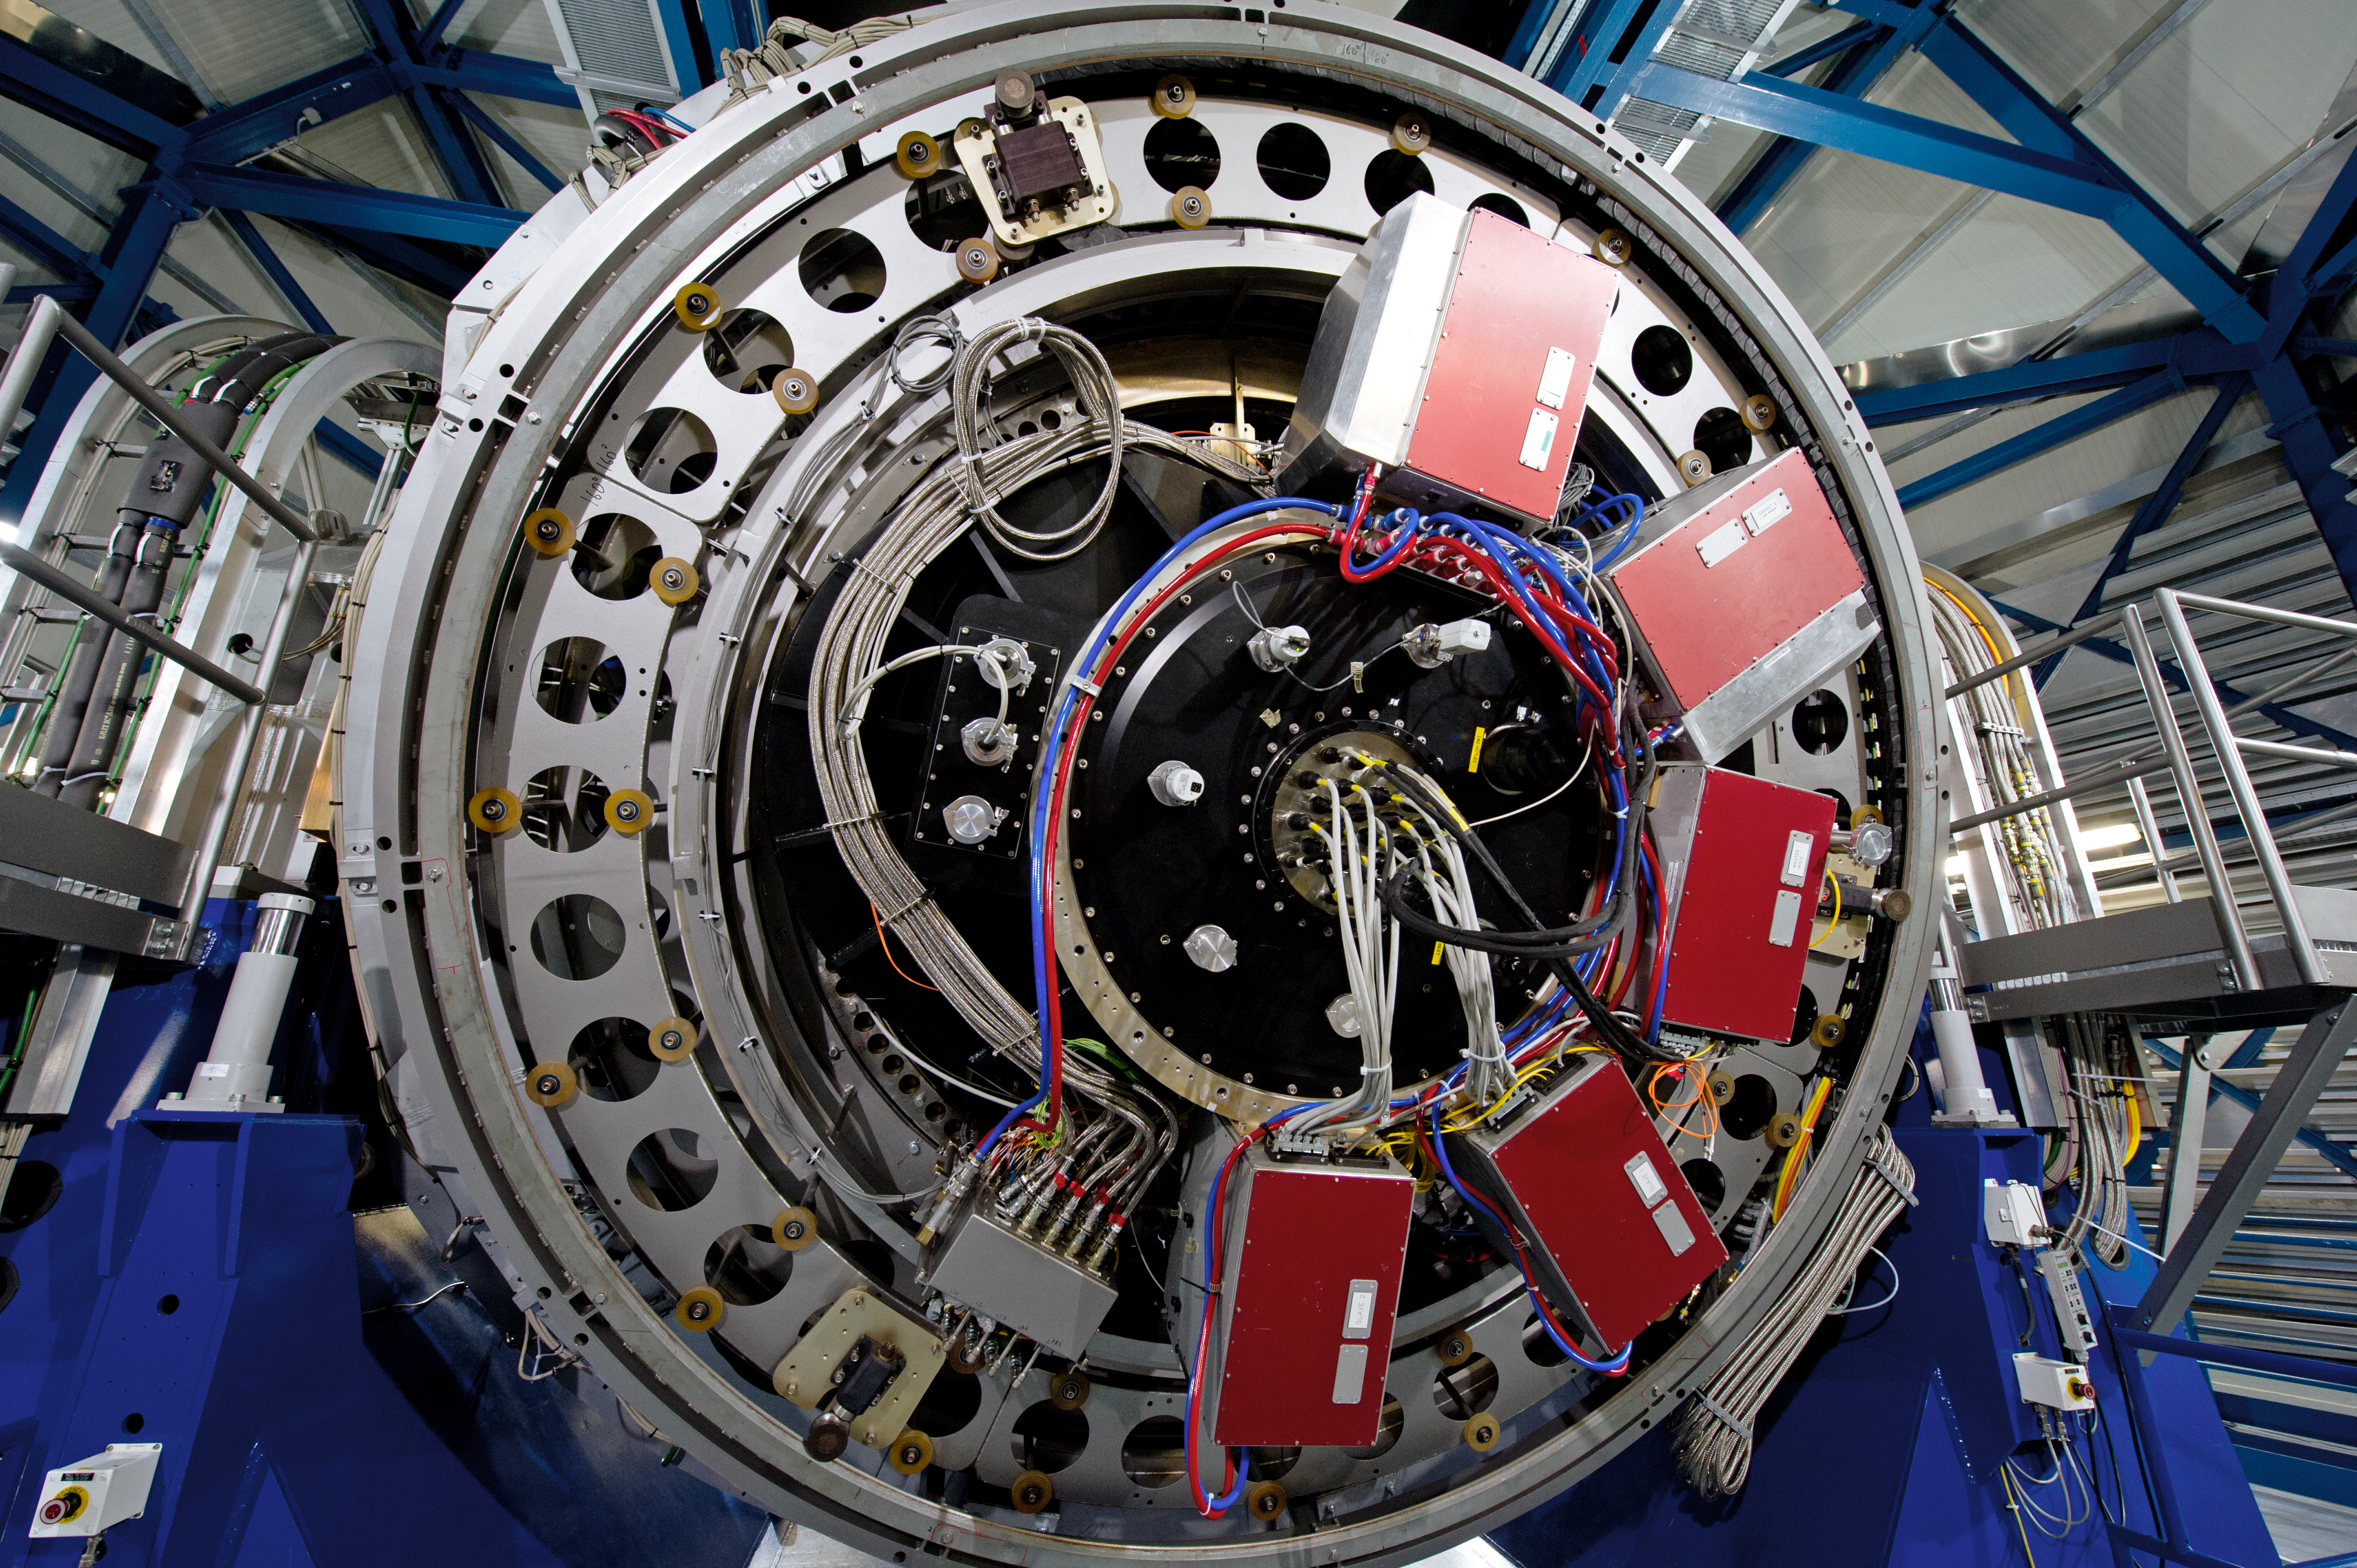

Cutting-edge engineering

ESO's VLT telescopes are at the cutting-edge of science and engineering.

Credit: ESO/C. Malin